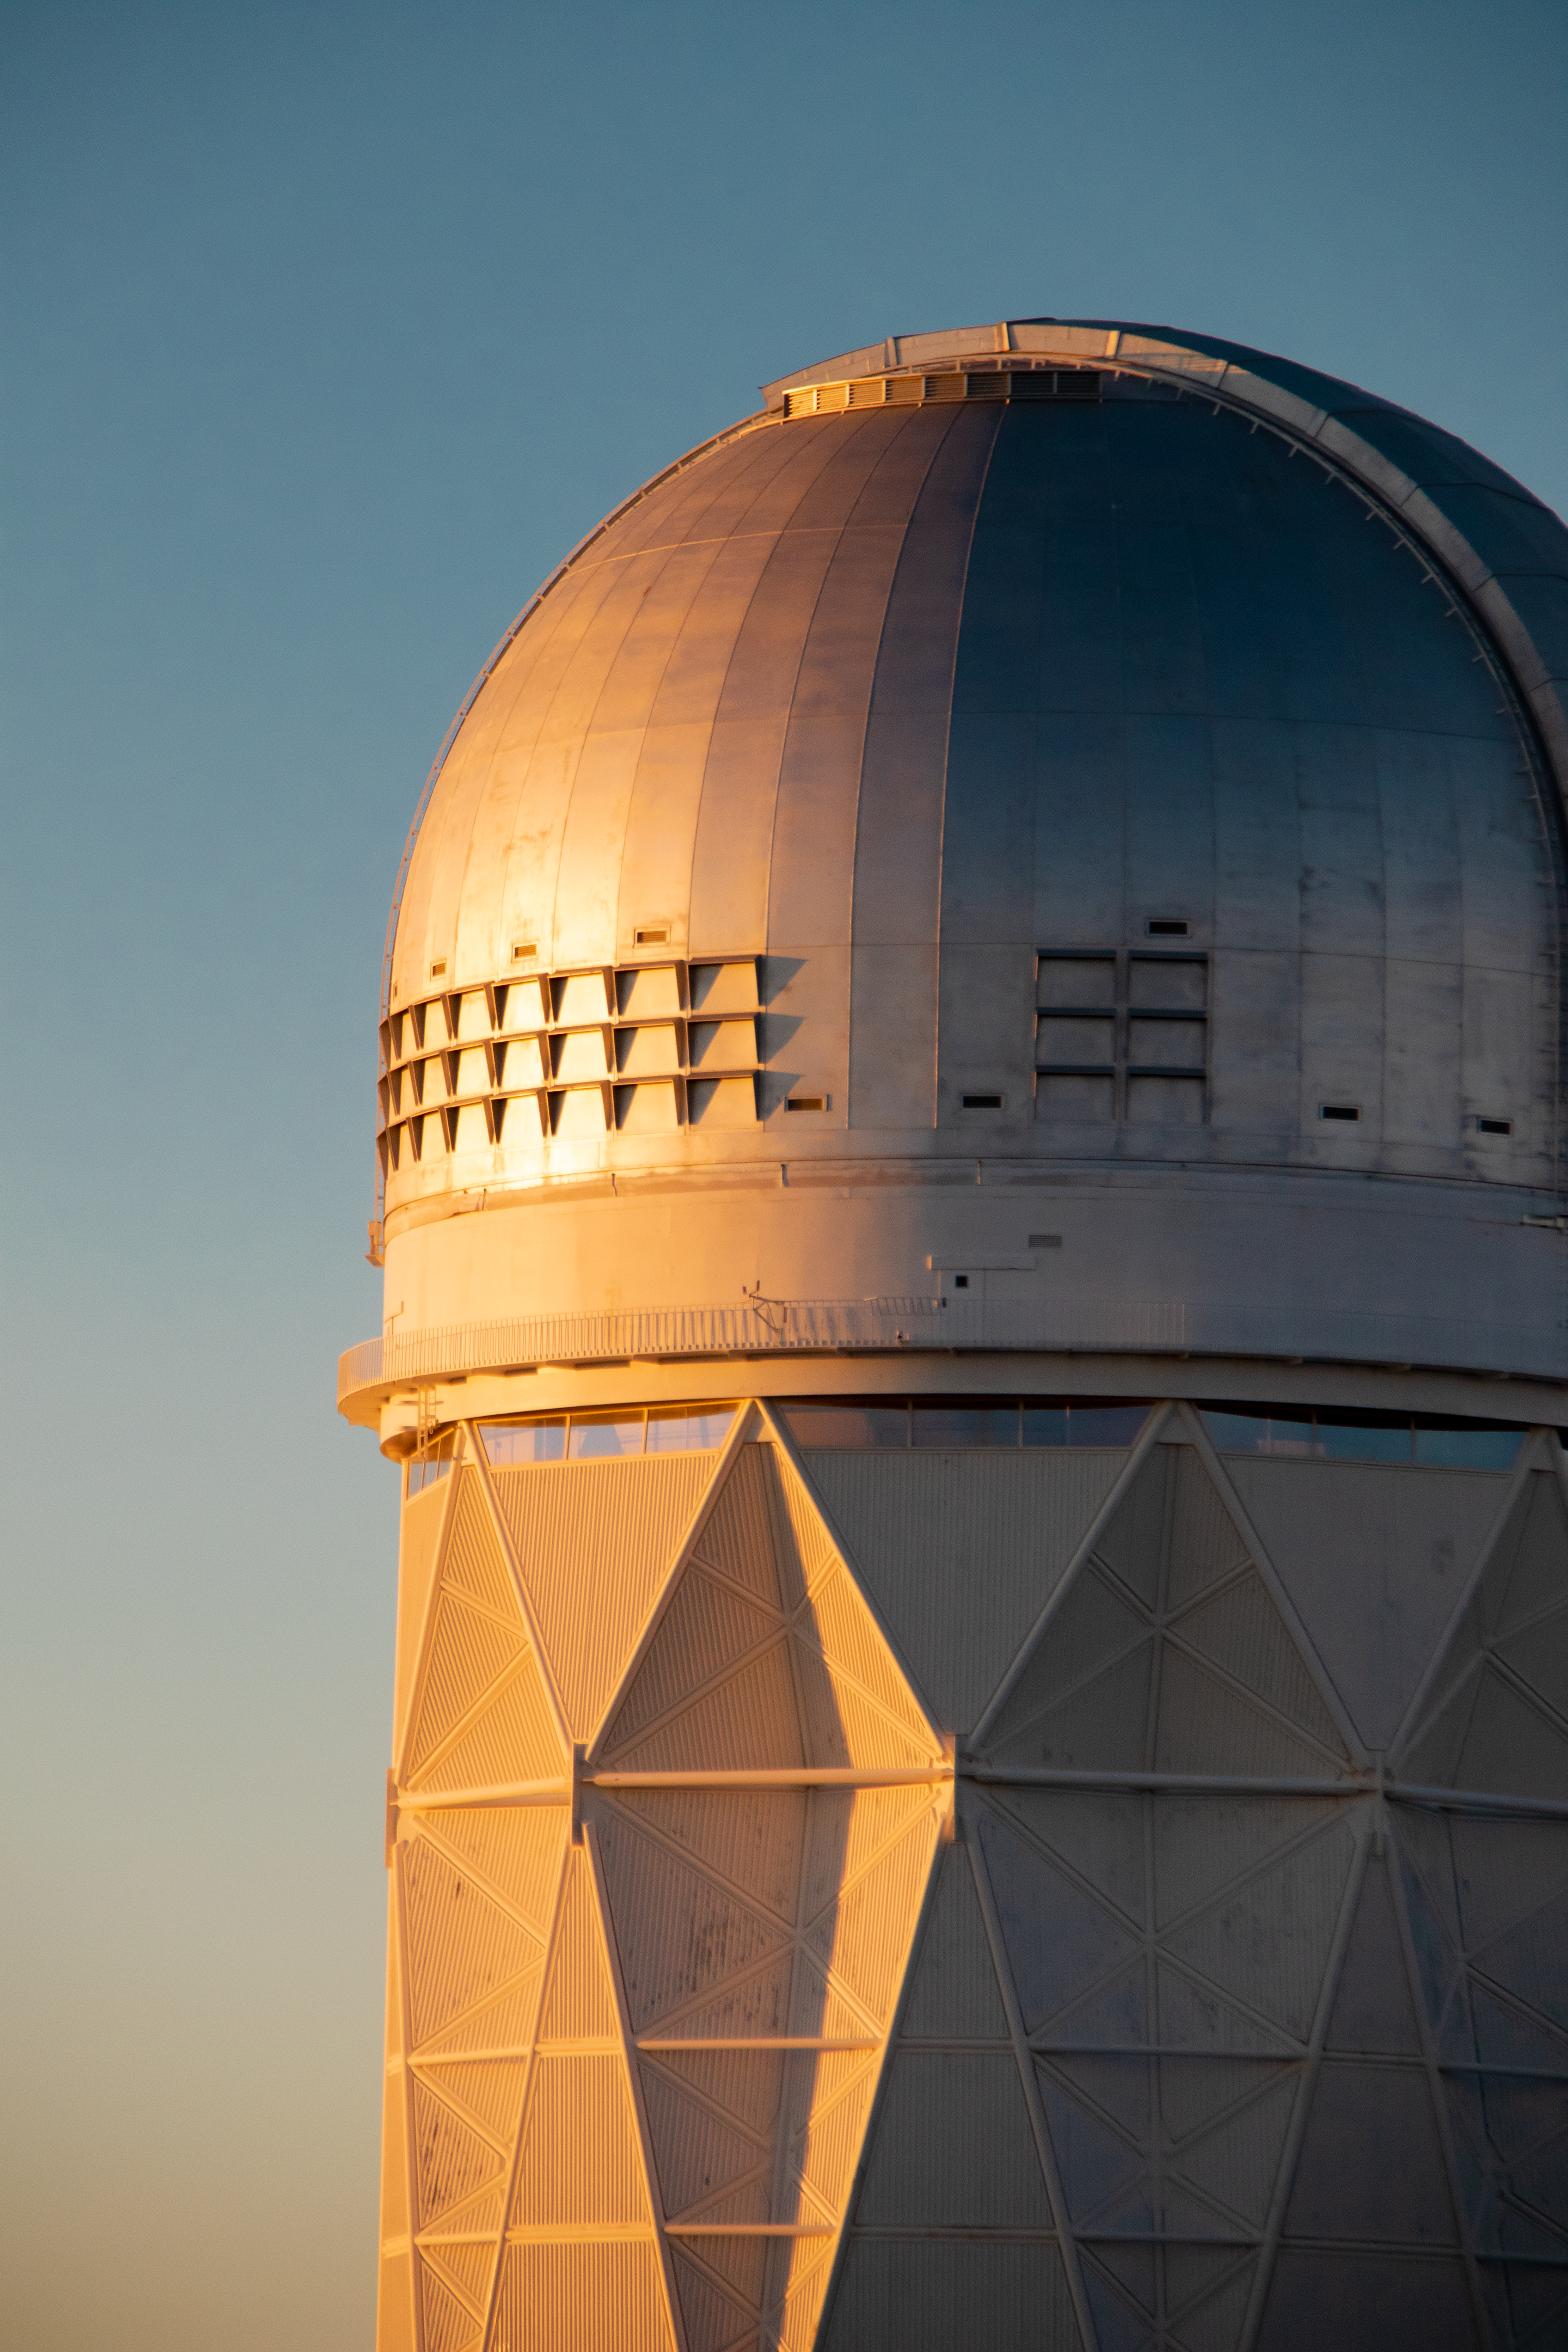

Nicholas U. Mayall 4-meter Telescope at Sunset

The Nicholas U. Mayall 4-meter Telescope at sunset on Kitt Peak National Observatory in Arizona.

Credit: Kitt Peak National Observatory/NOIRLab/NSF/AURA/P. Marenfeld